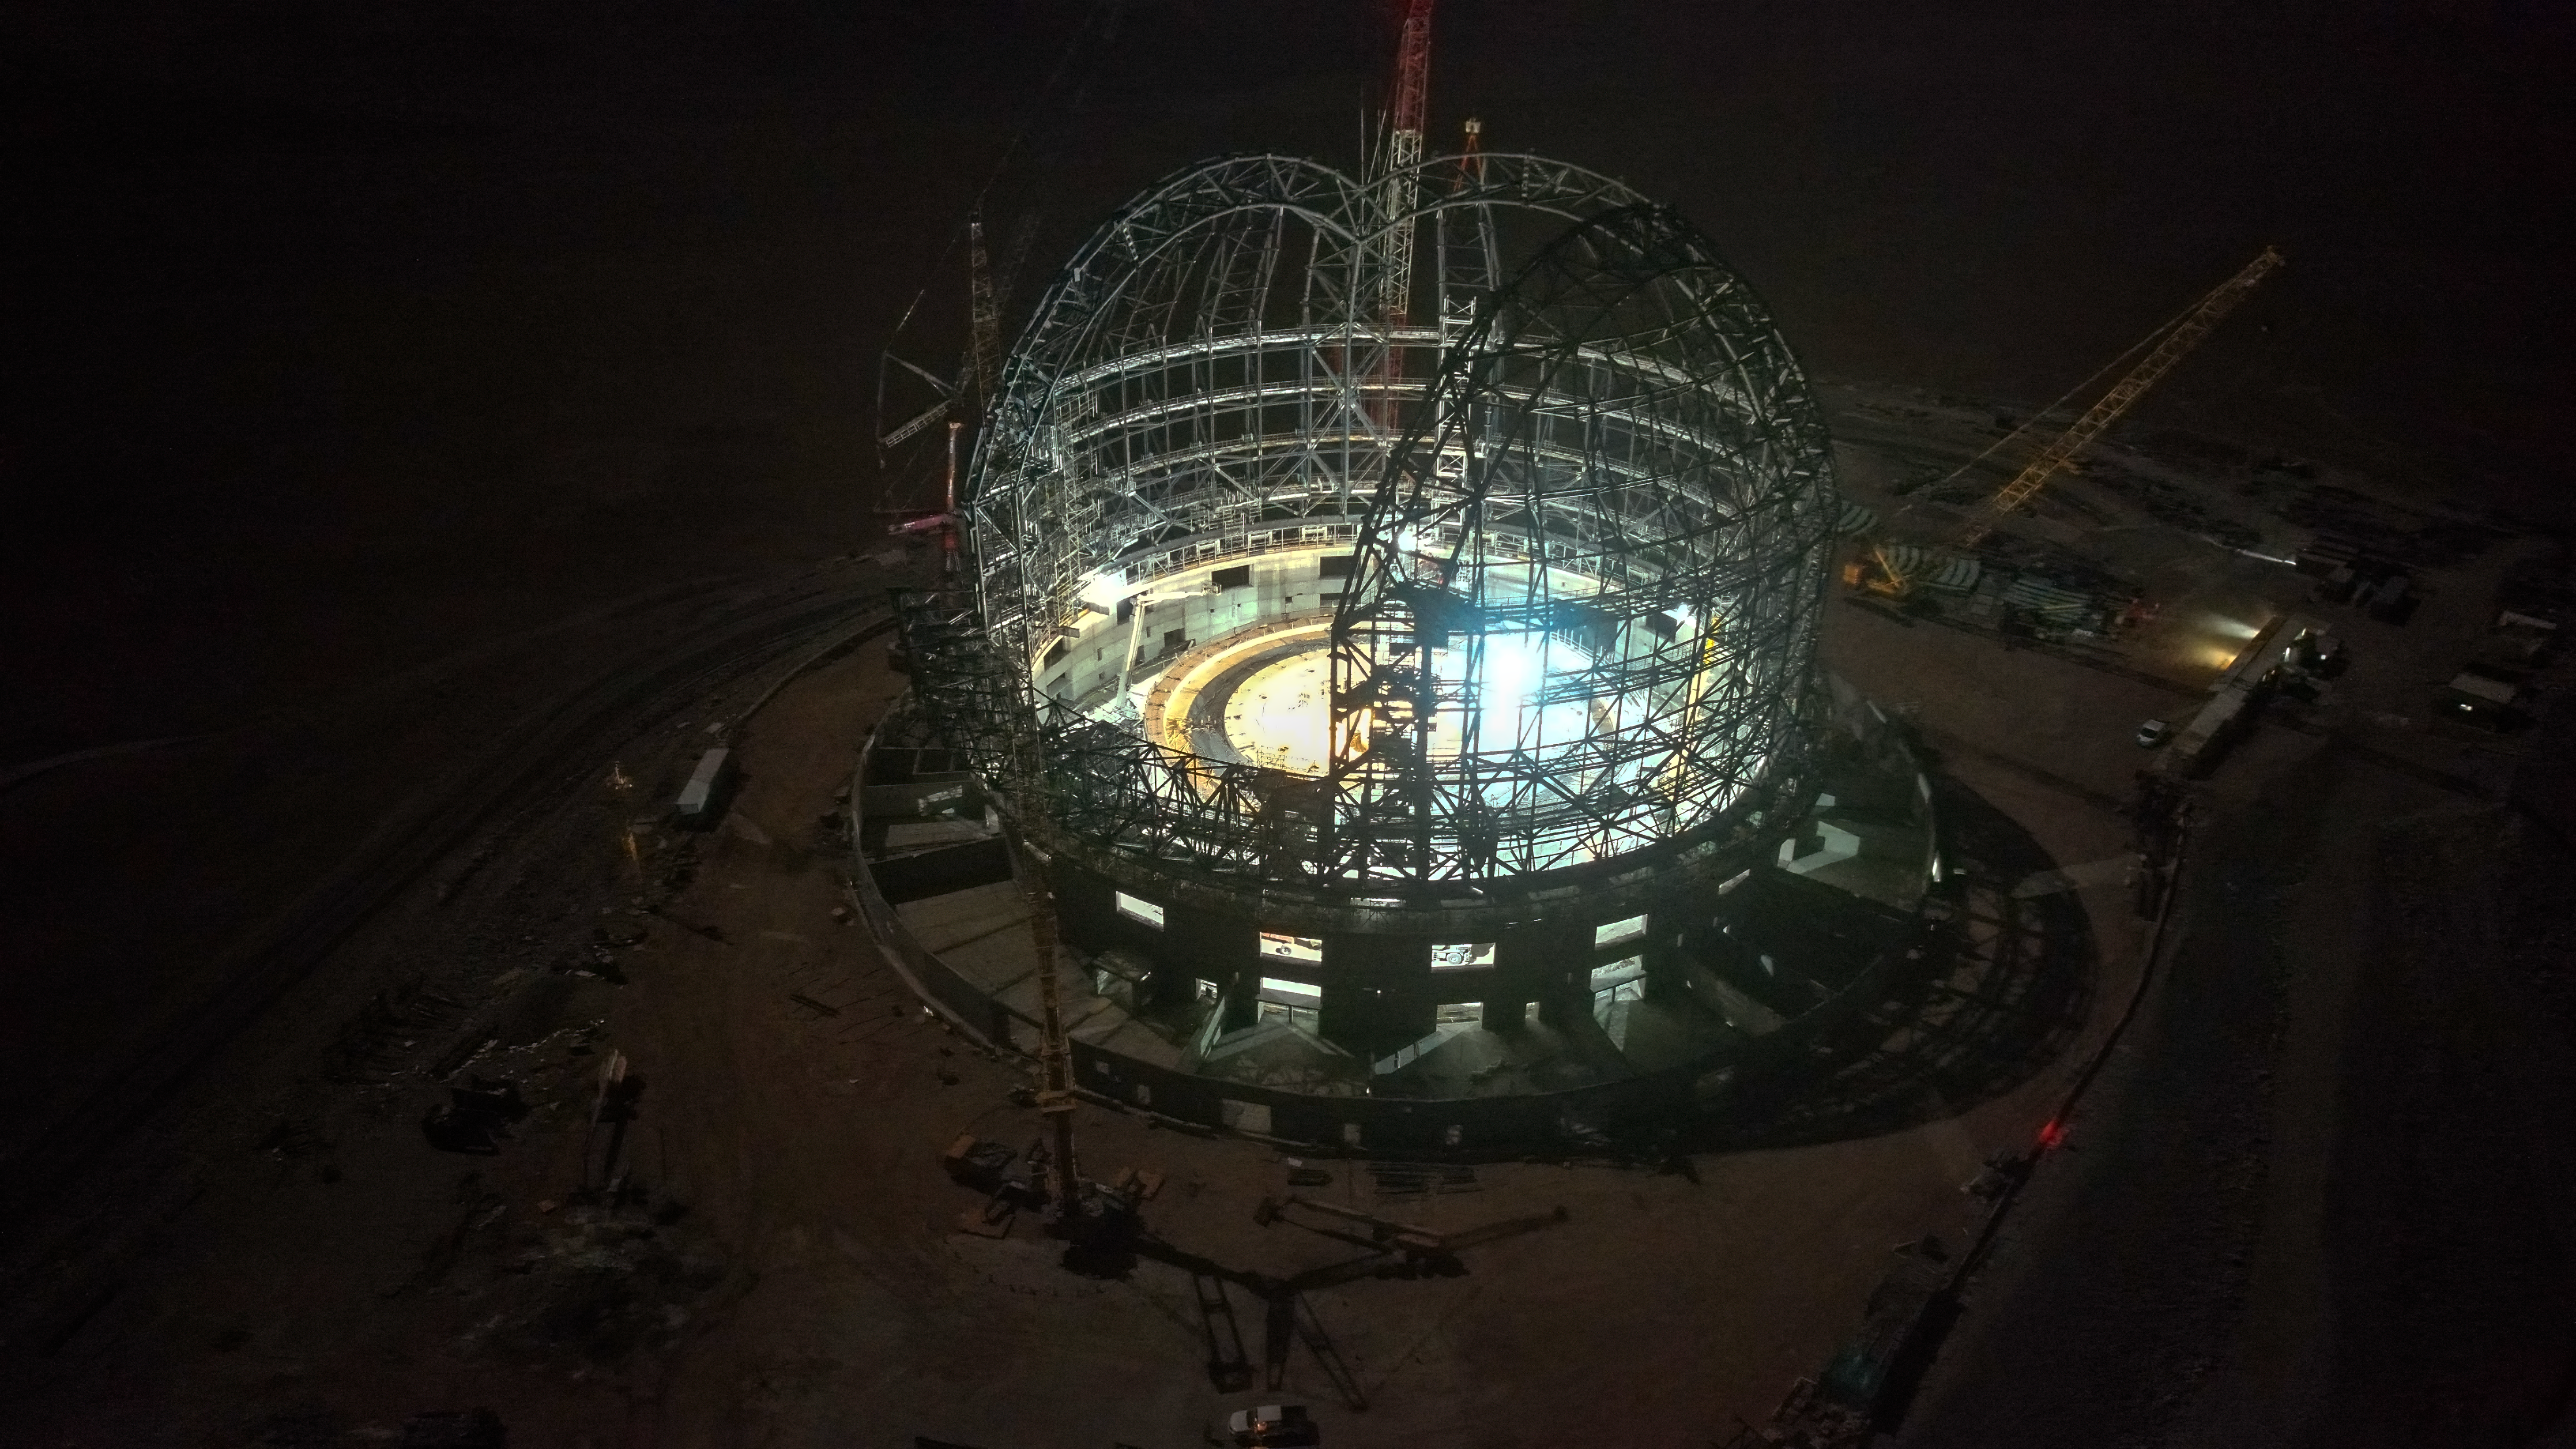

A steel firefly

This aerial, night view of ESO’s Extremely Large Telescope (ELT) dome, in its skeleton state in late September 2023, is illuminated by the lights of the construction site. Once completed, the steel structure will be 80 metres tall and weigh 6100 tonnes.

Credit: ESO/G. Vecchia